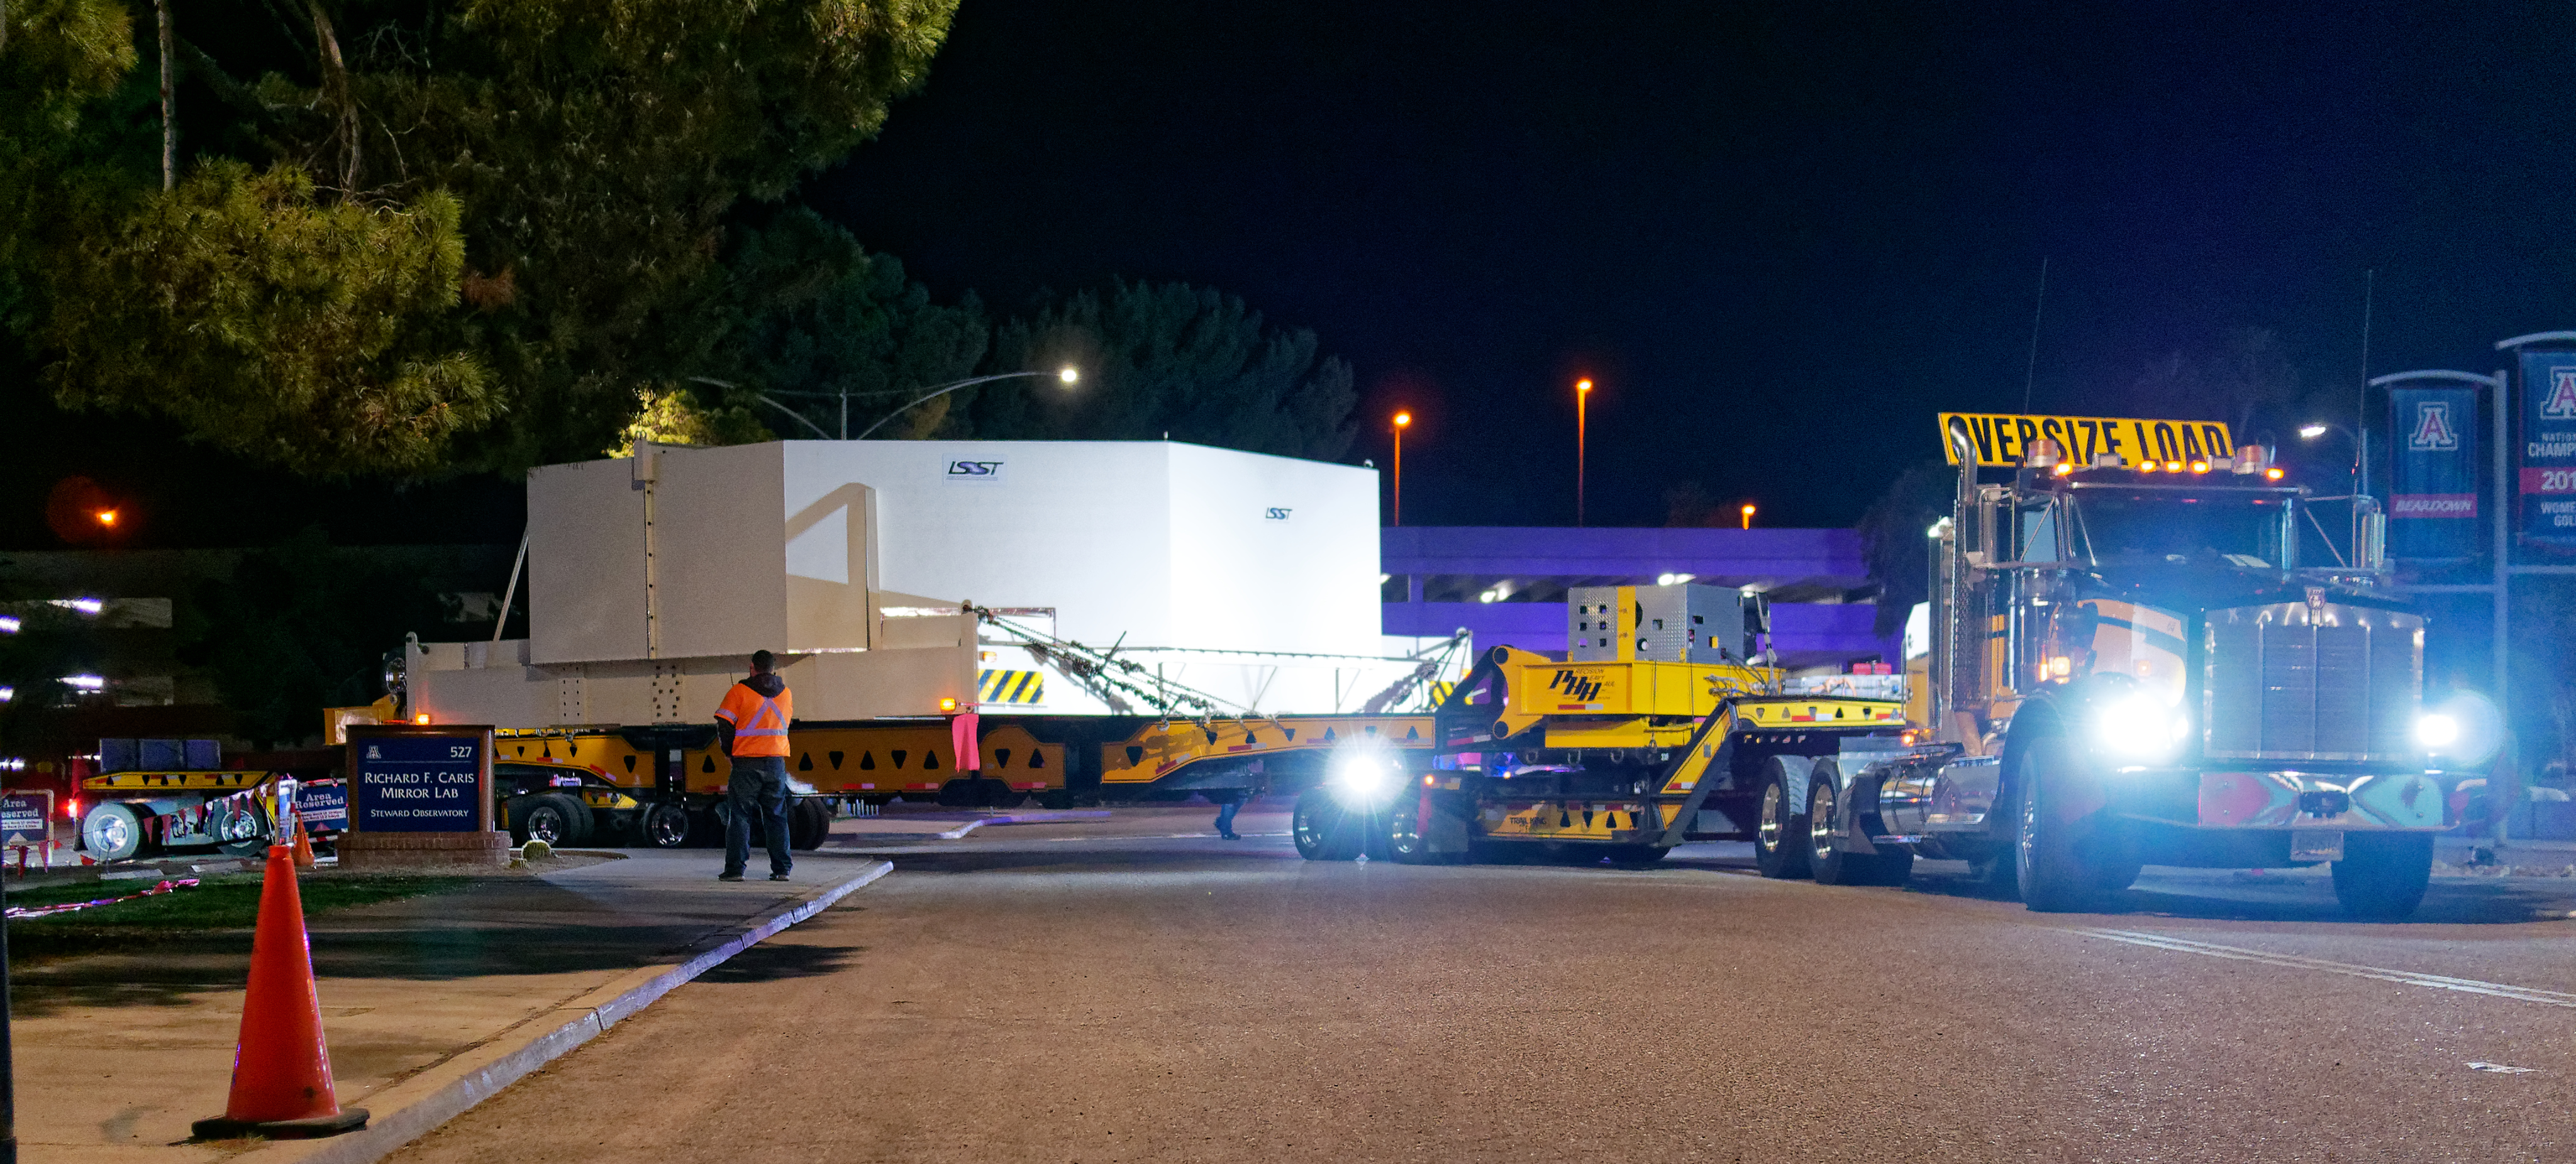

M1M3 Leaves Tucson

The LSST Primary/Tertiary Mirror (M1M3) left Tucson early this morning on a transport vehicle bound for Houston. With such a wide and fragile cargo load it will take about 10 days to make the trip! Read more at ow.ly/jp0V30o2SXM

Credit: Rubin Observatory/NSF/AURA